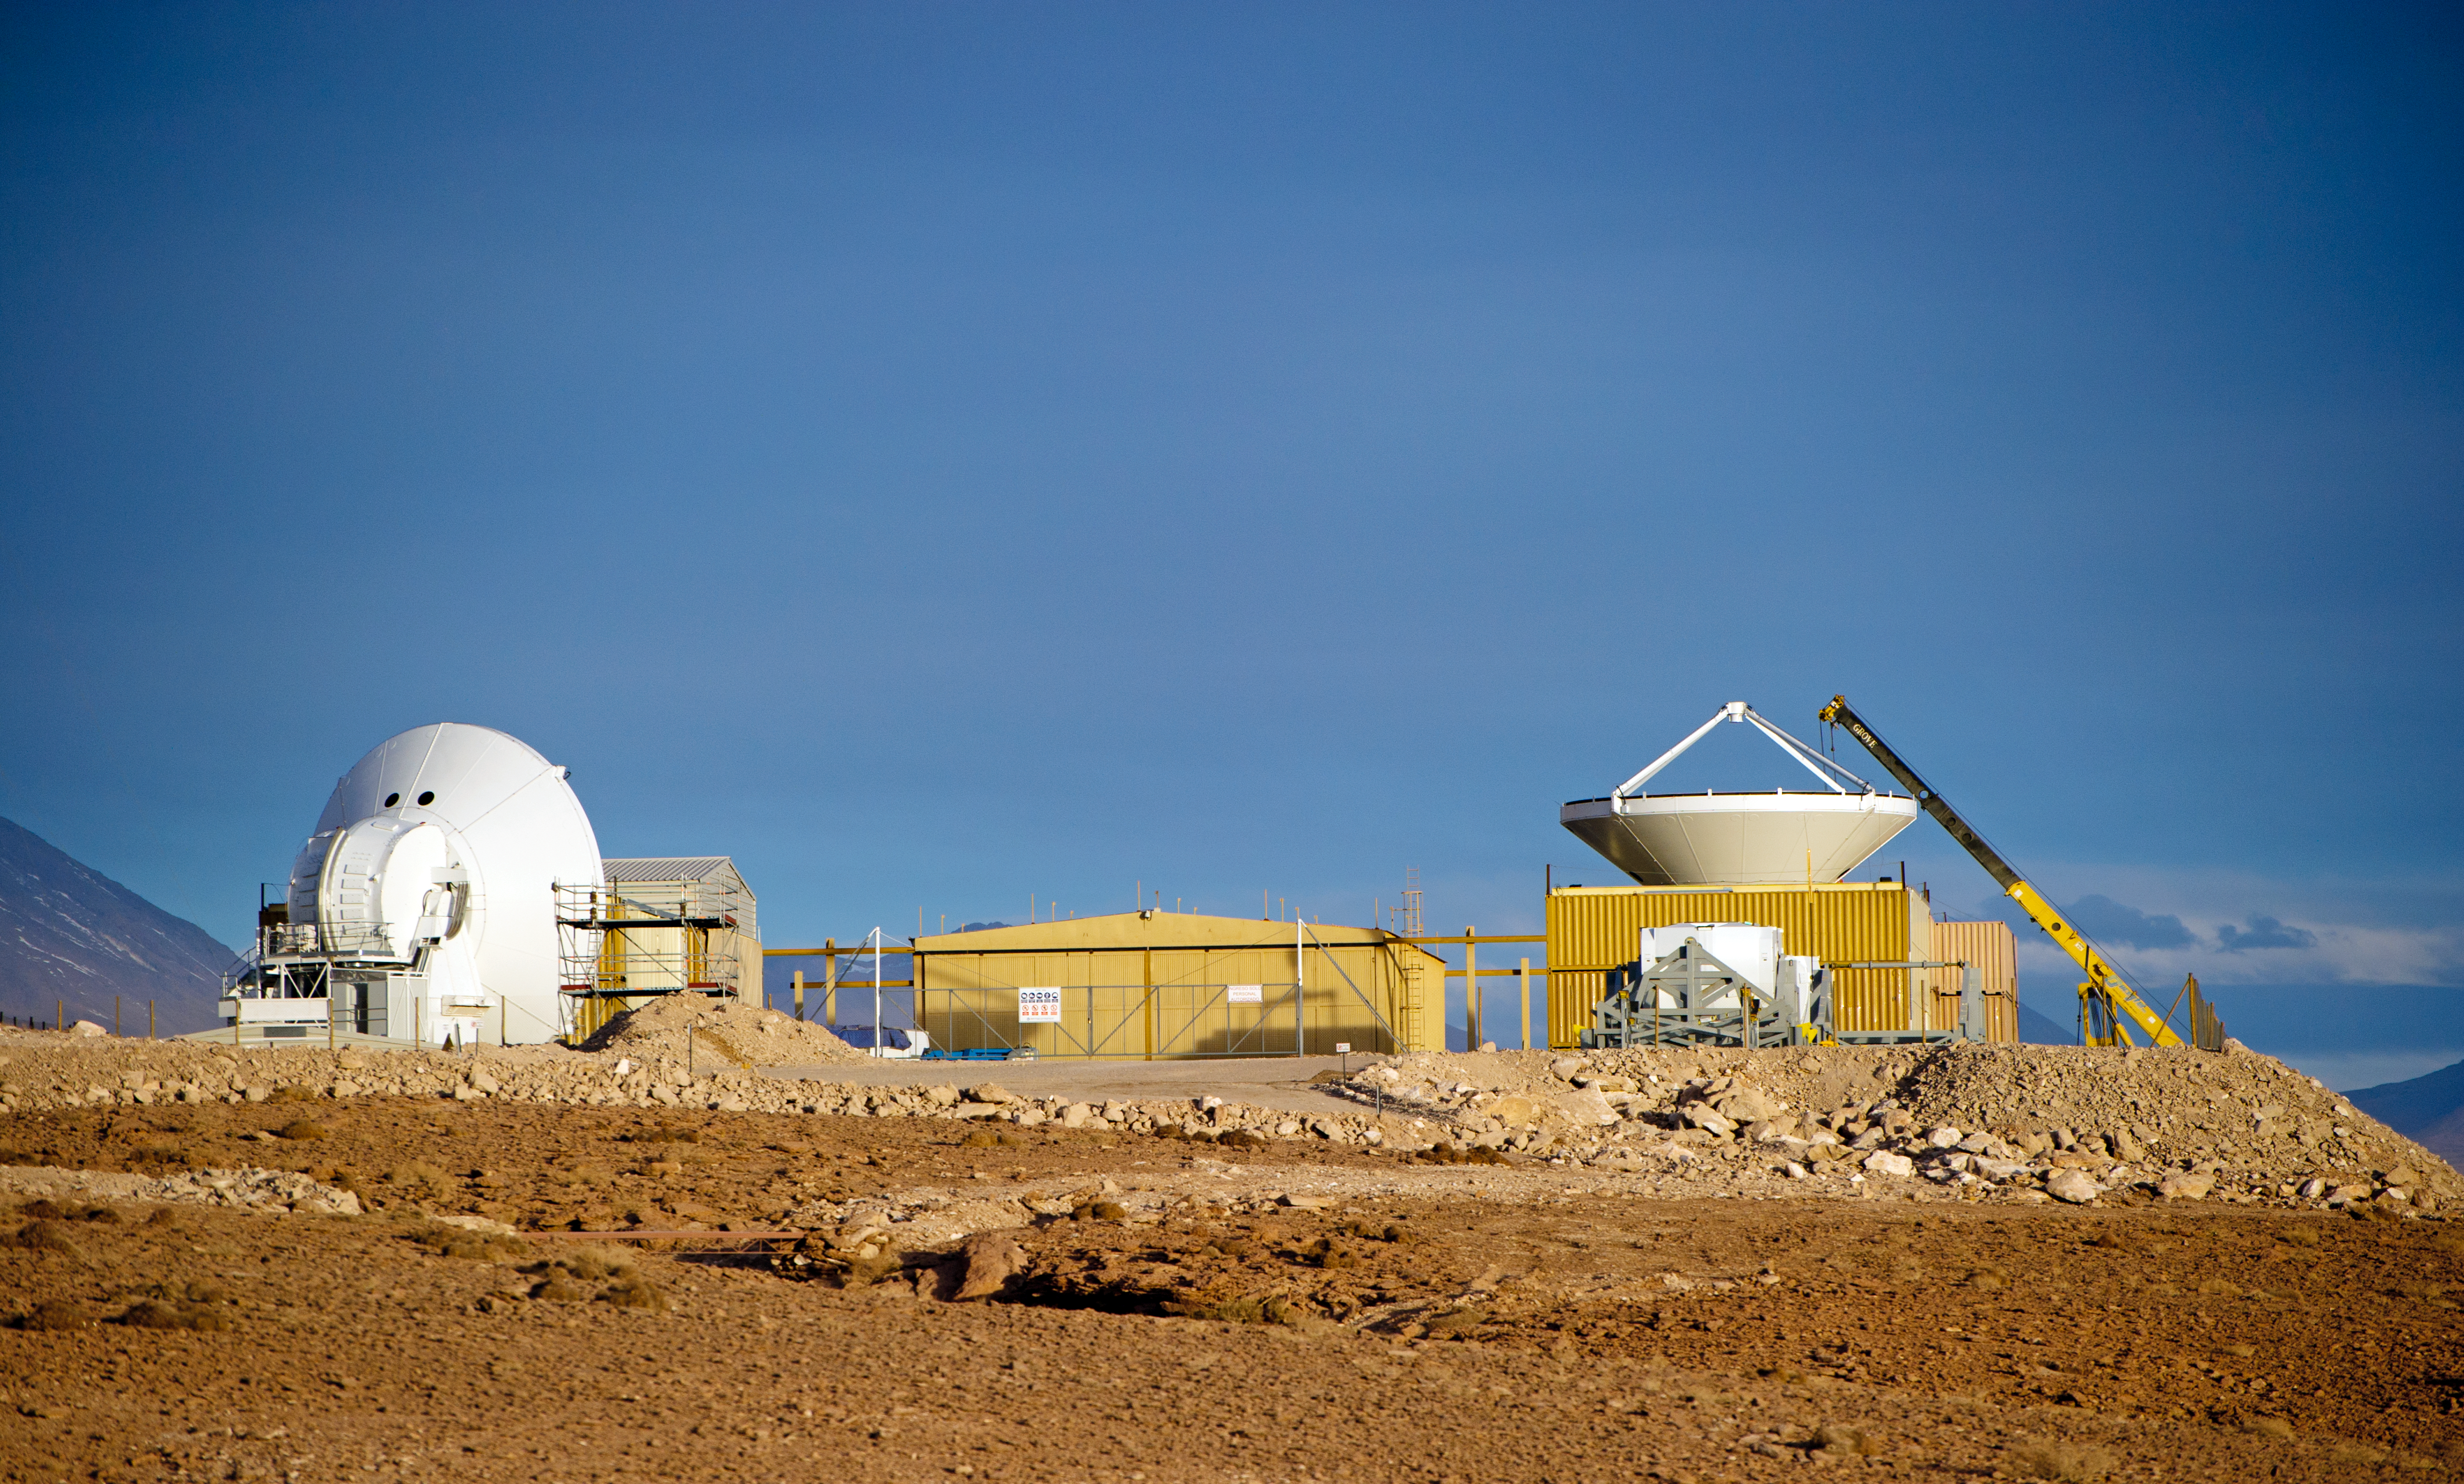

Assembling European antennas

Two European antennas are clearly visible at the AEM Consortium's Site Erection Facility, located at the 2900-metre-high ALMA Operations Support Facility (OSF). The ALMA array will initially be composed of 66 antennas, provided by the different partners. ESO, the European partner in ALMA, has ordered 25 12-metre antennas, with an option for an additional seven, from the AEM Consortium. The antennas are integrated and tested by each partner. They are then tested by the ALMA project to verify that they meet the technical specifications, before final acceptance. ALMA, the Atacama Large Millimeter/submillimeter Array, is the largest astronomical project in existence and is a truly global partnership of Europe, North America and East Asia in cooperation with the Republic of Chile. ESO is the European partner in ALMA.

Credit: ESO/José Francisco Salgado (josefrancisco.org)